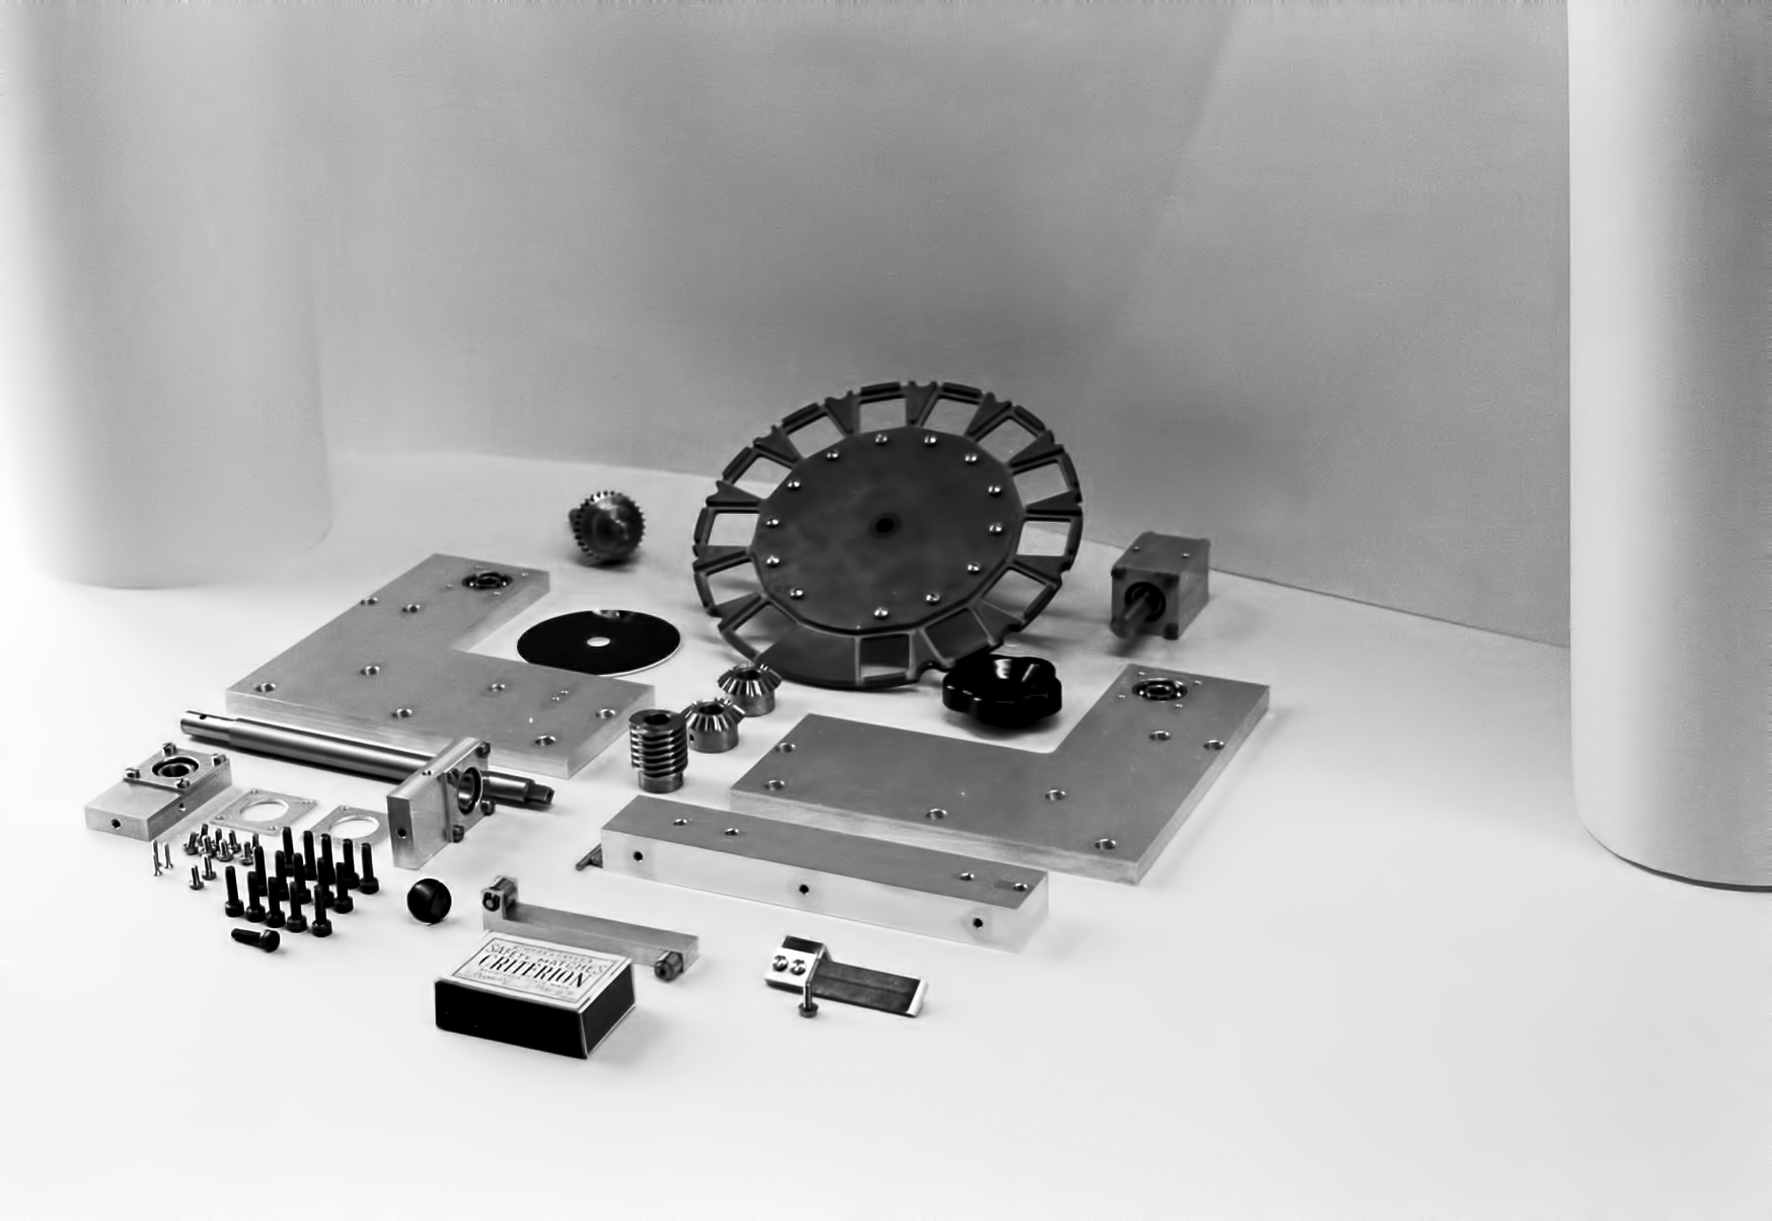

Assembling the ESO 1-metre telescope

The ESO 1-metre telescope was the first telescope installed at the La Silla Observatory, in 1966. It was used until 1994 as a photometric telescope, both in the visible with a single channel photometer, and in the infrared with an InSb photometer and a bolometer. Since 1994 it has been fully dedicated to the DENIS project.

Credit: ESO